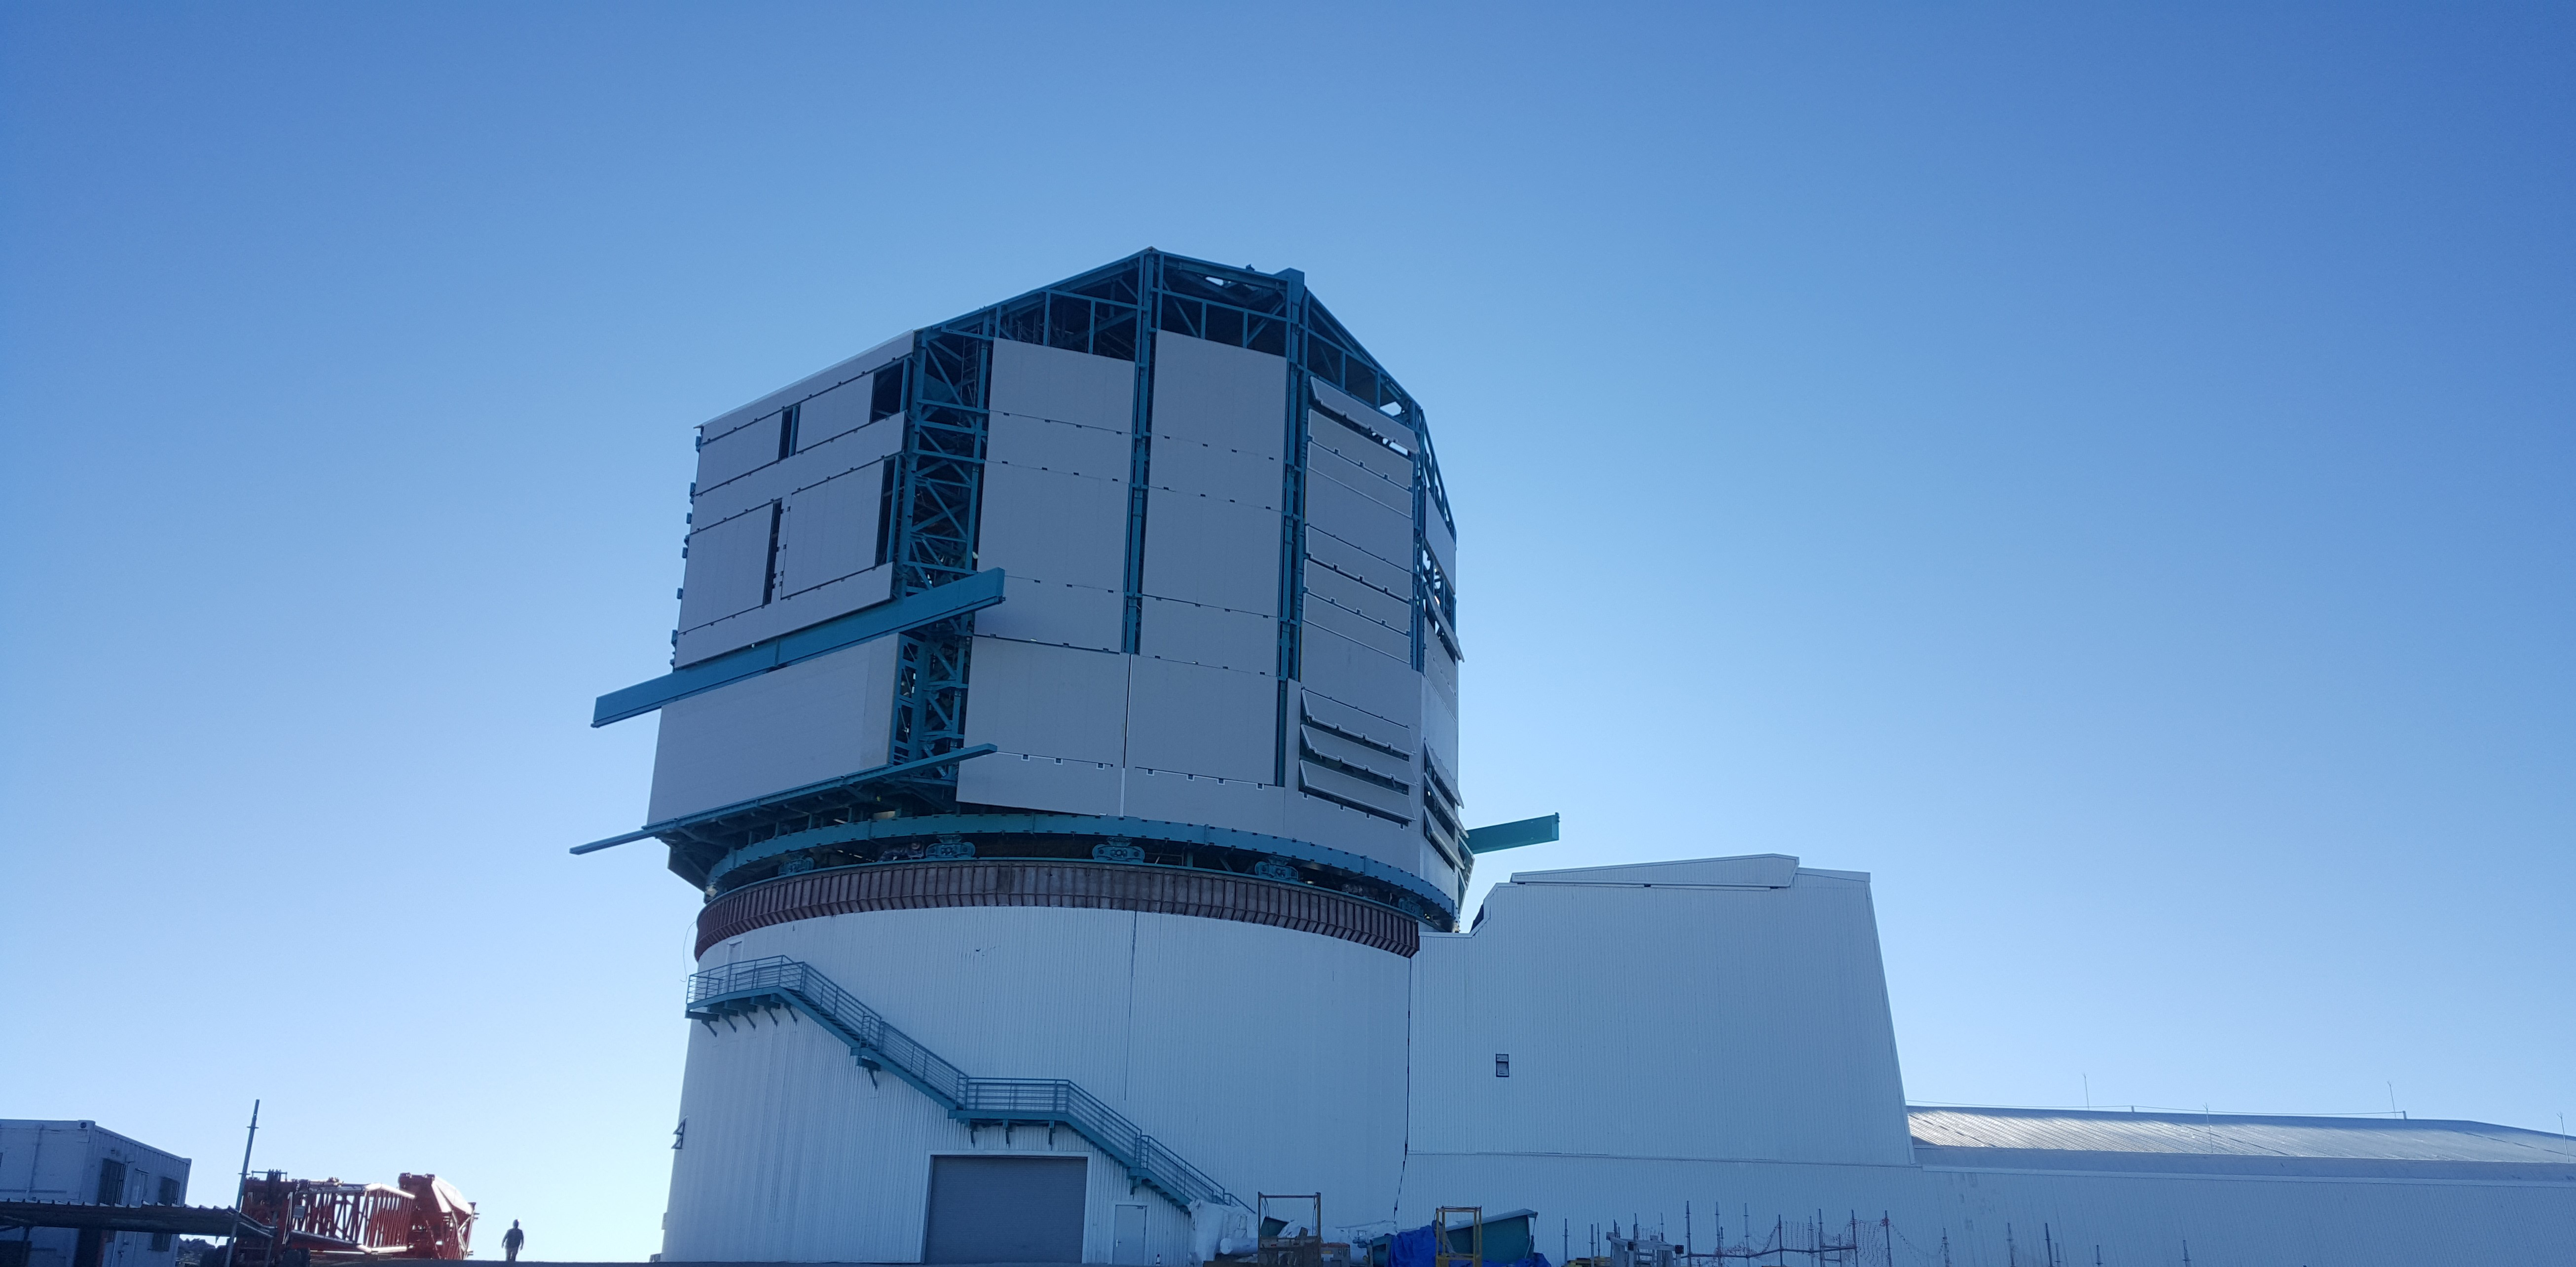

Summit Inspection May 26, 2020

A regular inspection of the Cerro Pachón construction site took place on May 26th. This visit included more work on the Dome and a detailed inspection of Telescope Mount Assembly (TMA) stored materials, as requested by TMA vendor Asturfeito.

Credit: Rubin Observatory/NSF/AURA